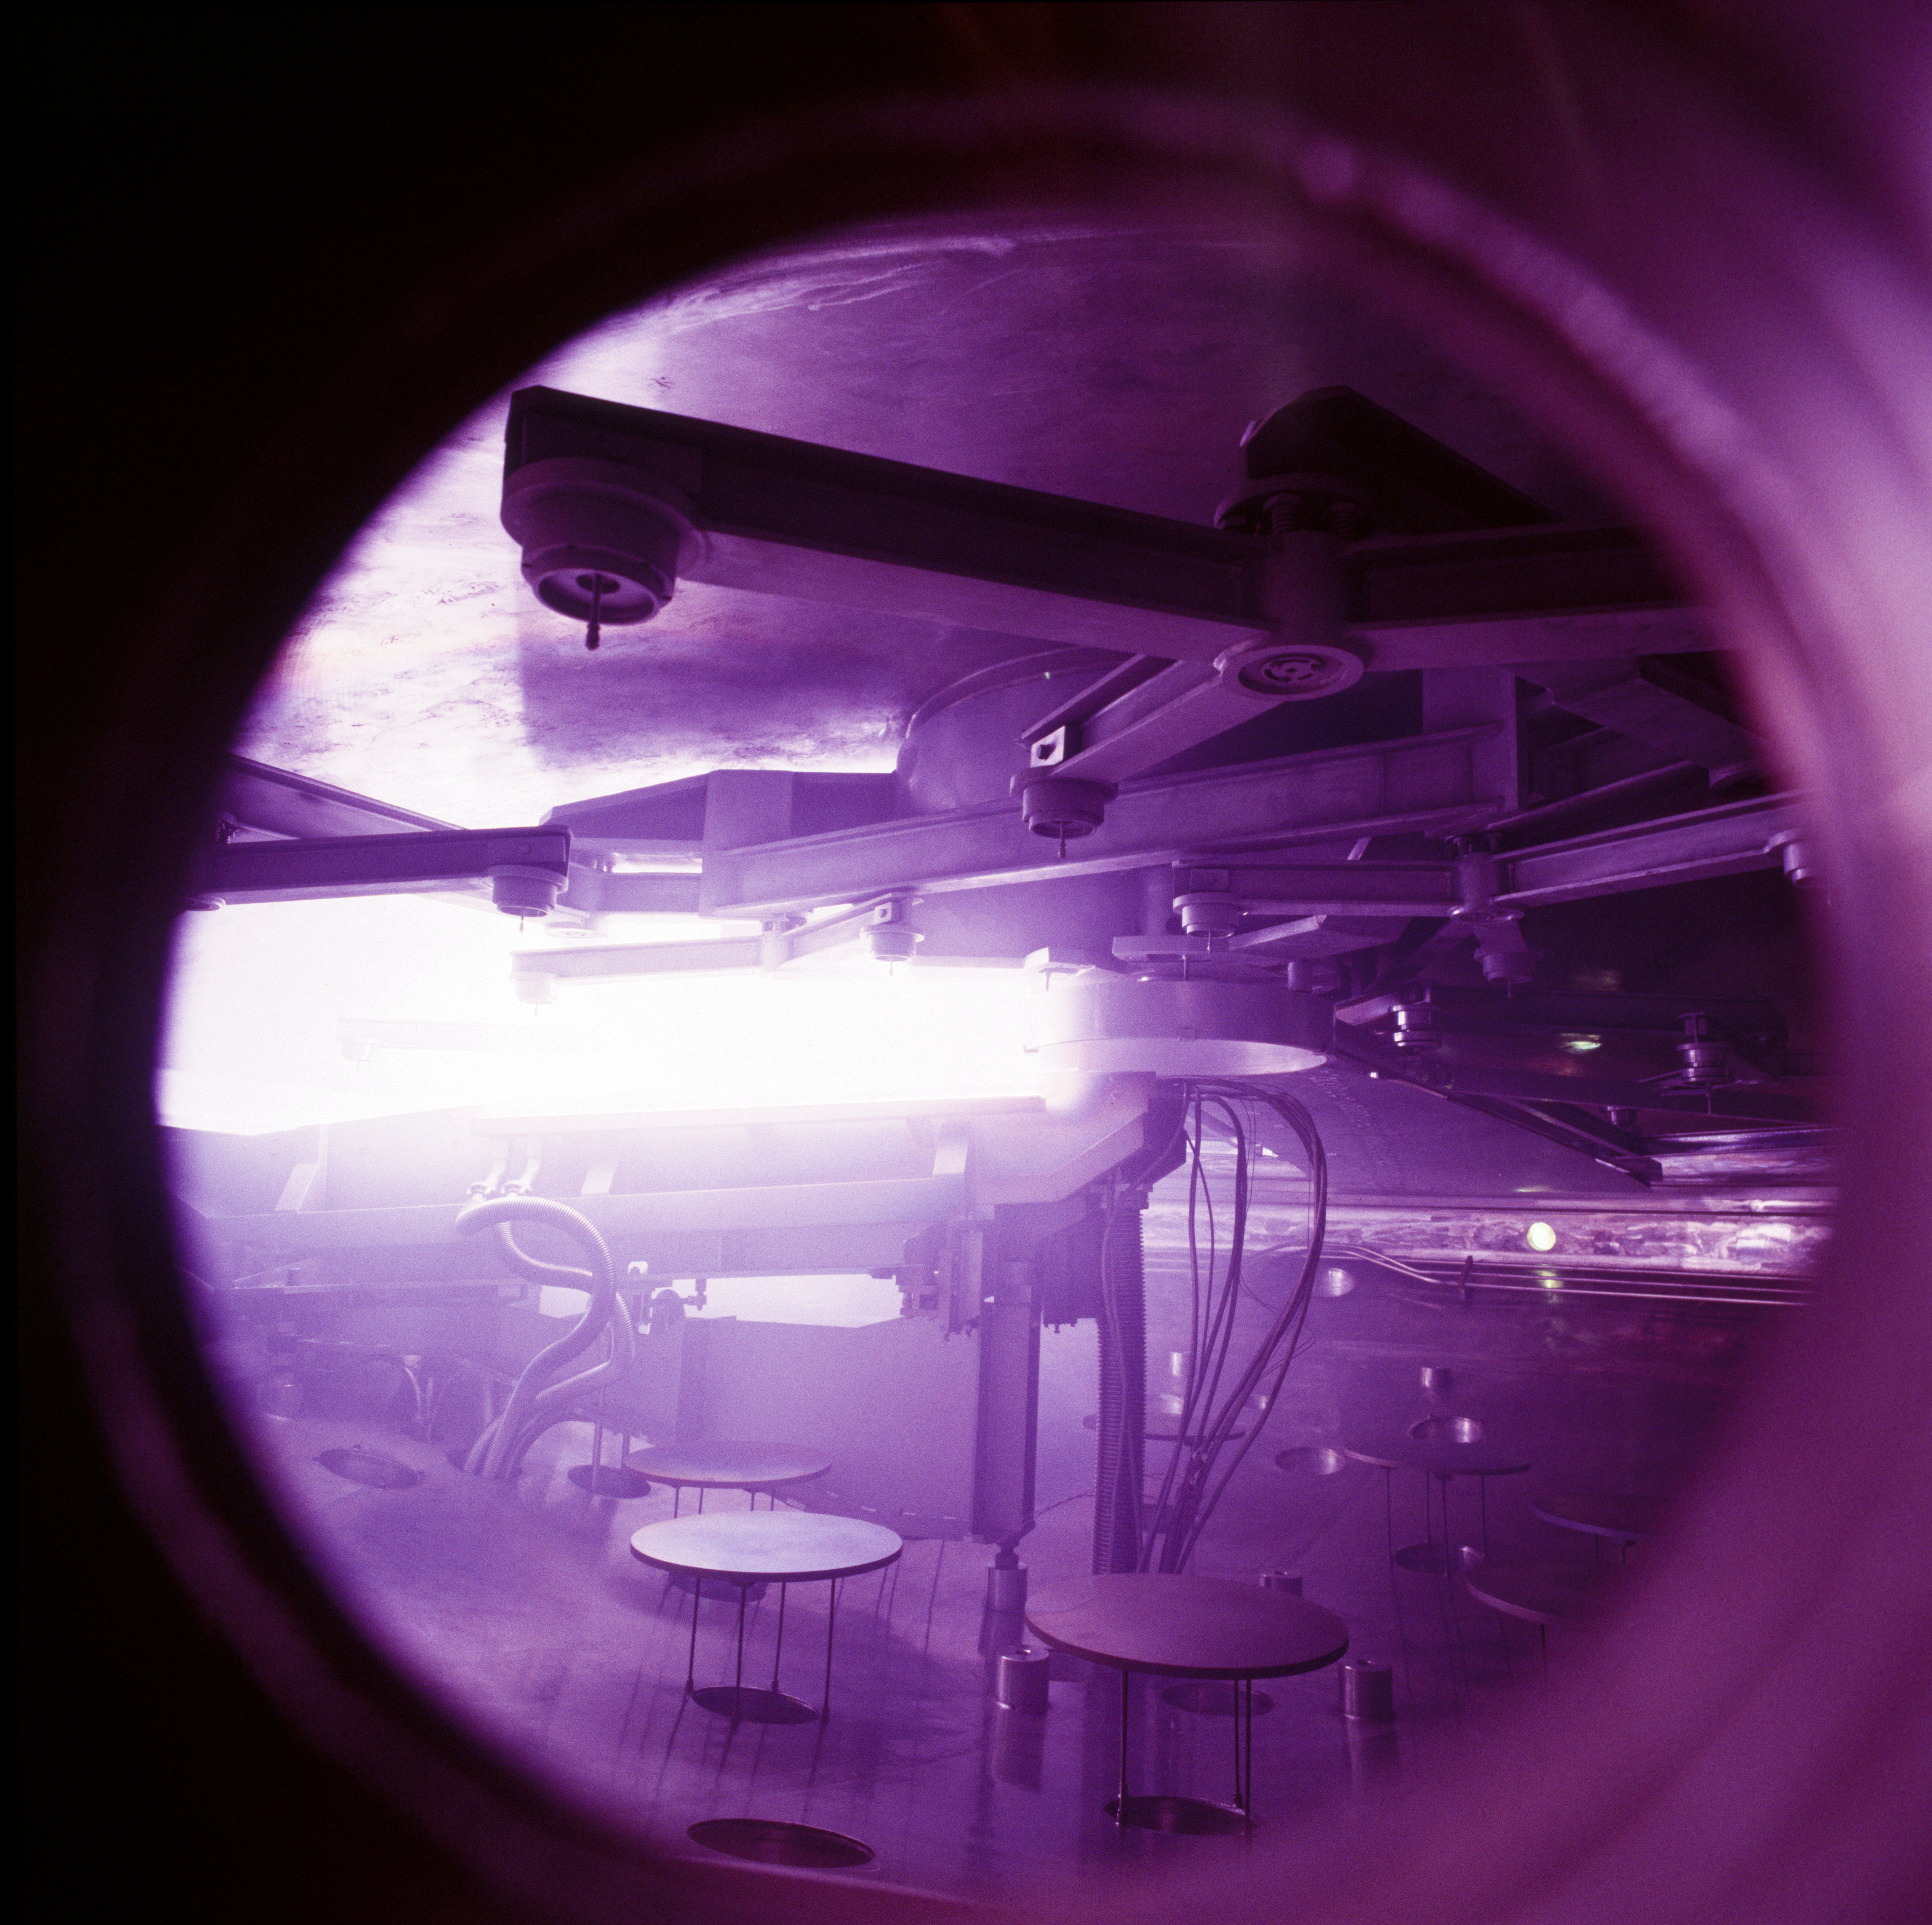

VLT M1 coating tank

View inside the coating tank of the coating unit for the VLT mirrors during a test run in May 1997. The purple colour is due to the burning process of the aluminium.

Credit: ESO